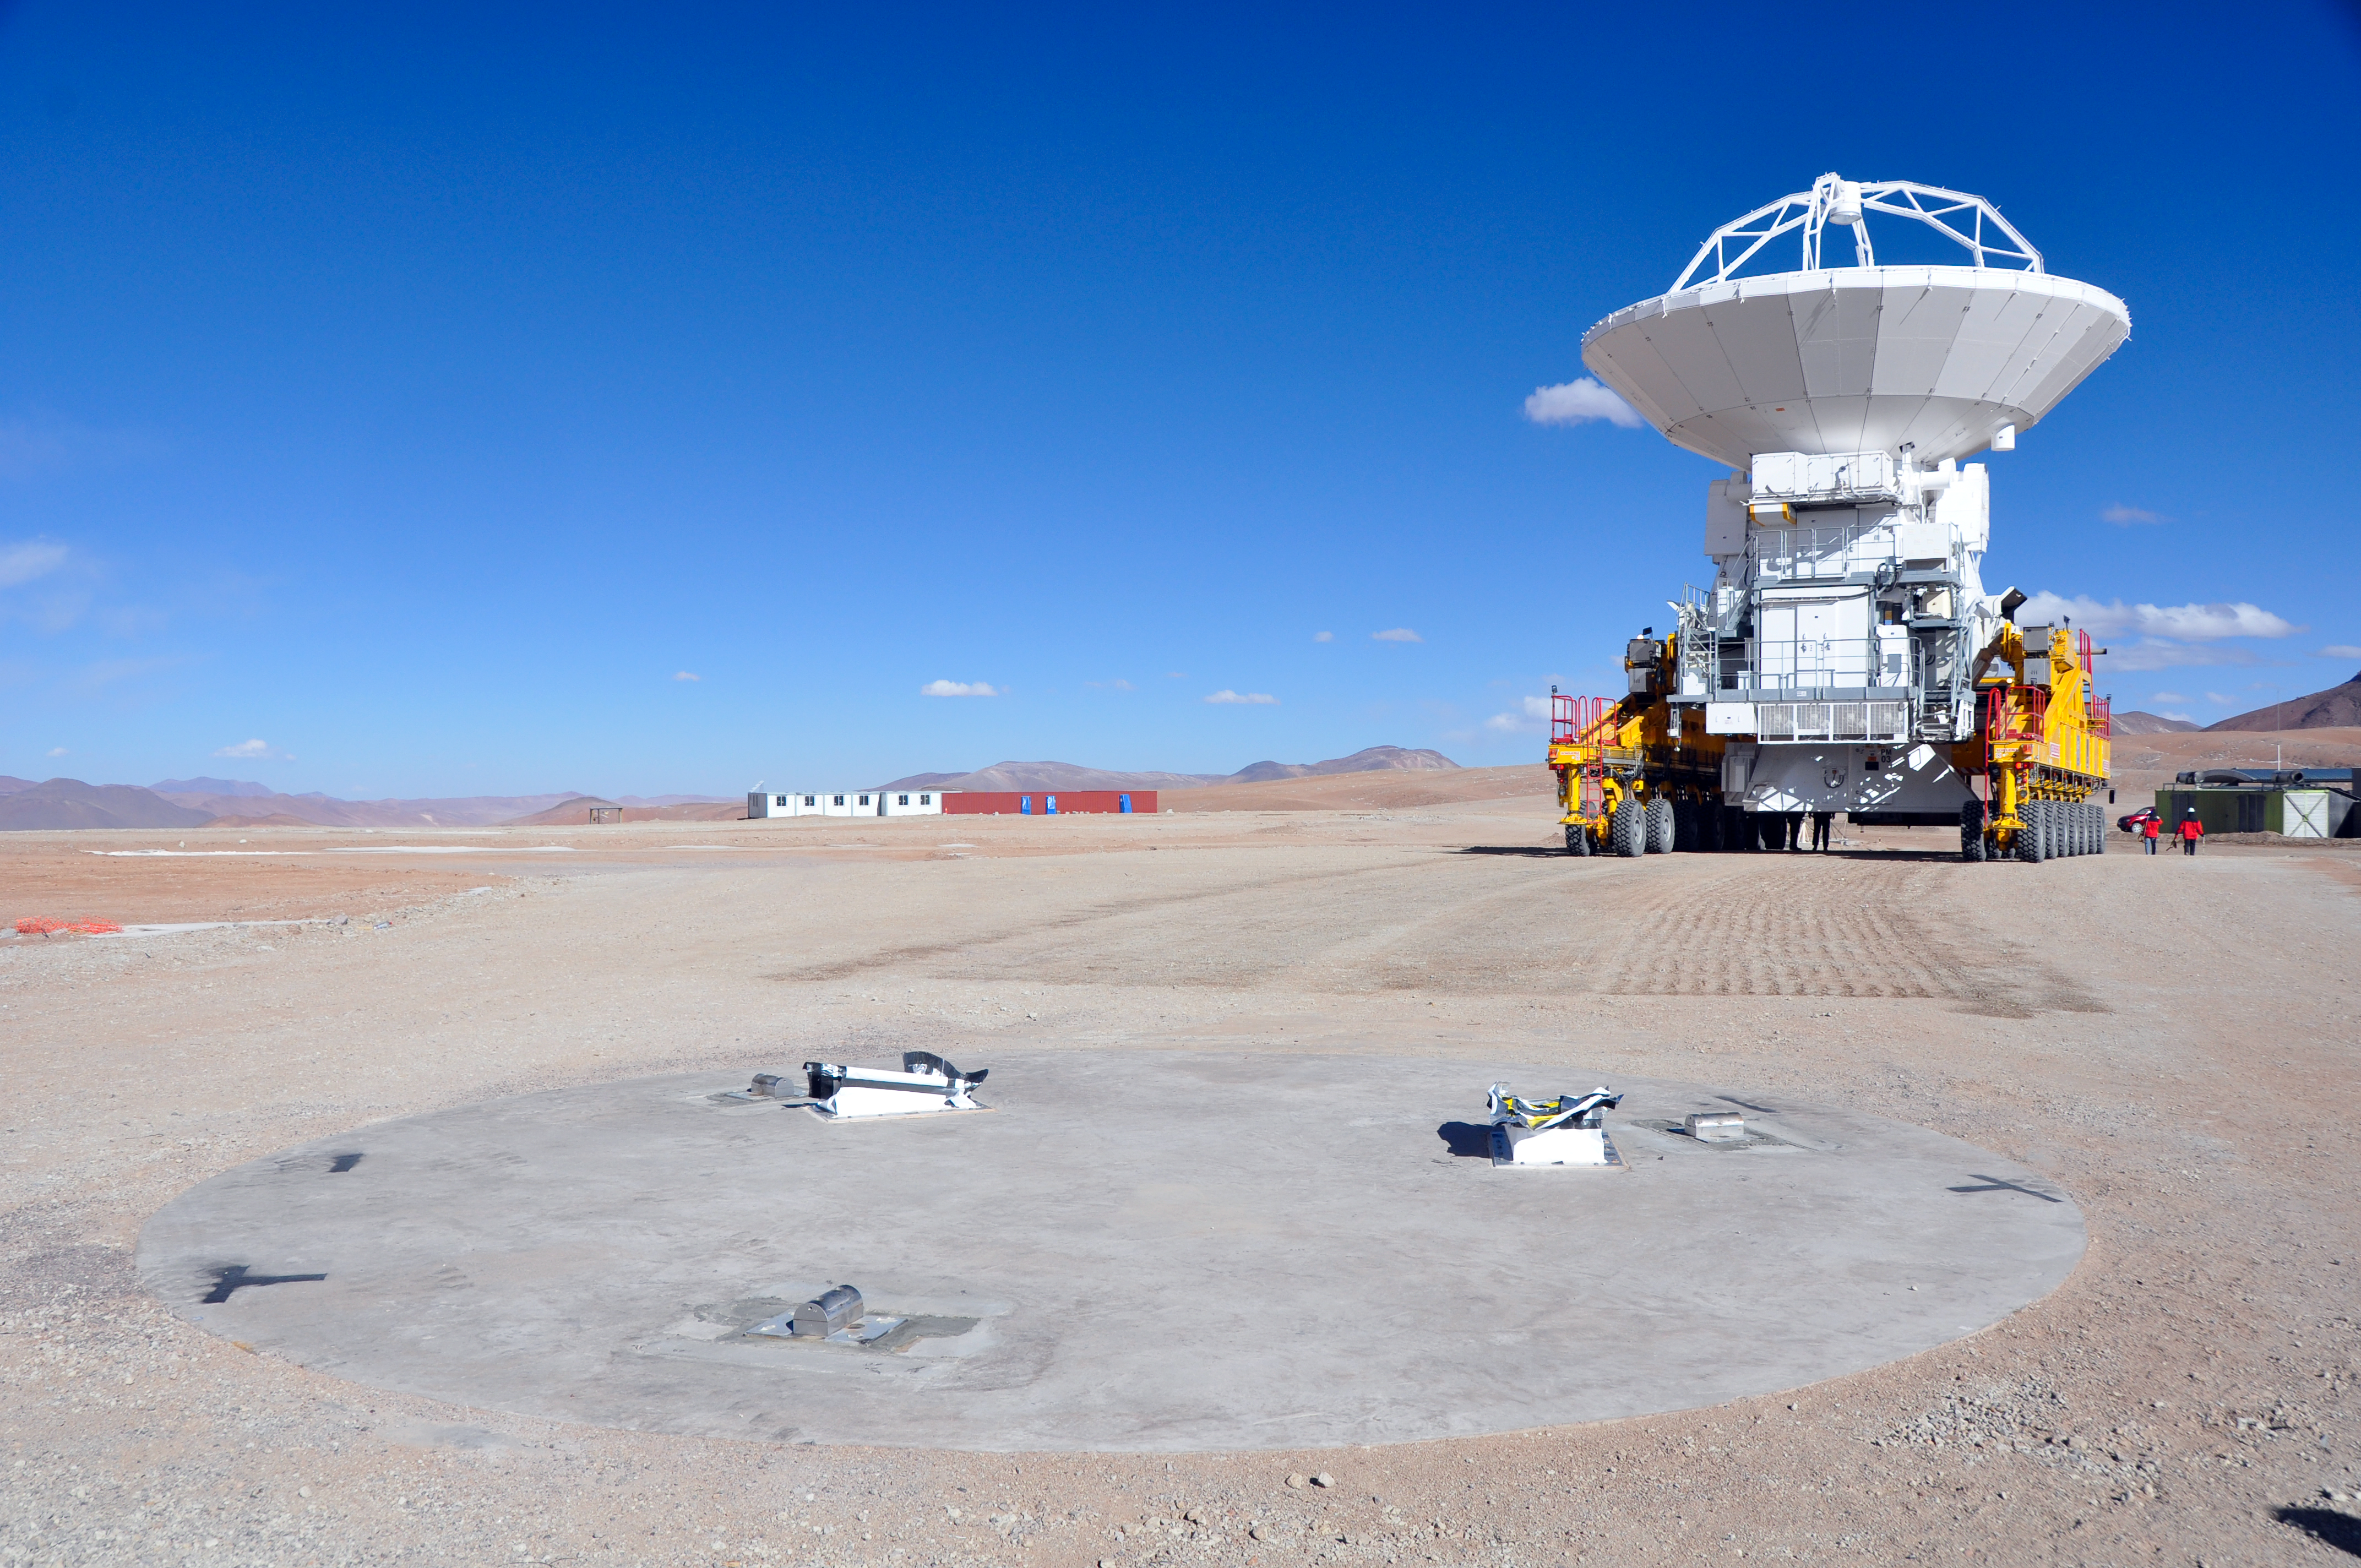

An ALMA antenna arrives on the plateau of Chajnantor for the first time

An ALMA antenna arrives on the plateau of Chajnantor from the Operations Support Facility for the first time. The ALMA transporter vehicle carefully and precisely sets the state-of-the-art antenna, with a diameter of 12 metres and a weight of about 100 tons, onto a concrete foundation at the Array Operations Site, which is at an altitude of 5000 m. The antenna is designed to withstand the harsh conditions at the high site, where the extremely dry and rarefied air is ideal for ALMA’s observations of the universe at millimetre- and submillimetre-wavelengths.

Credit: ALMA (ESO/NAOJ/NRAO)